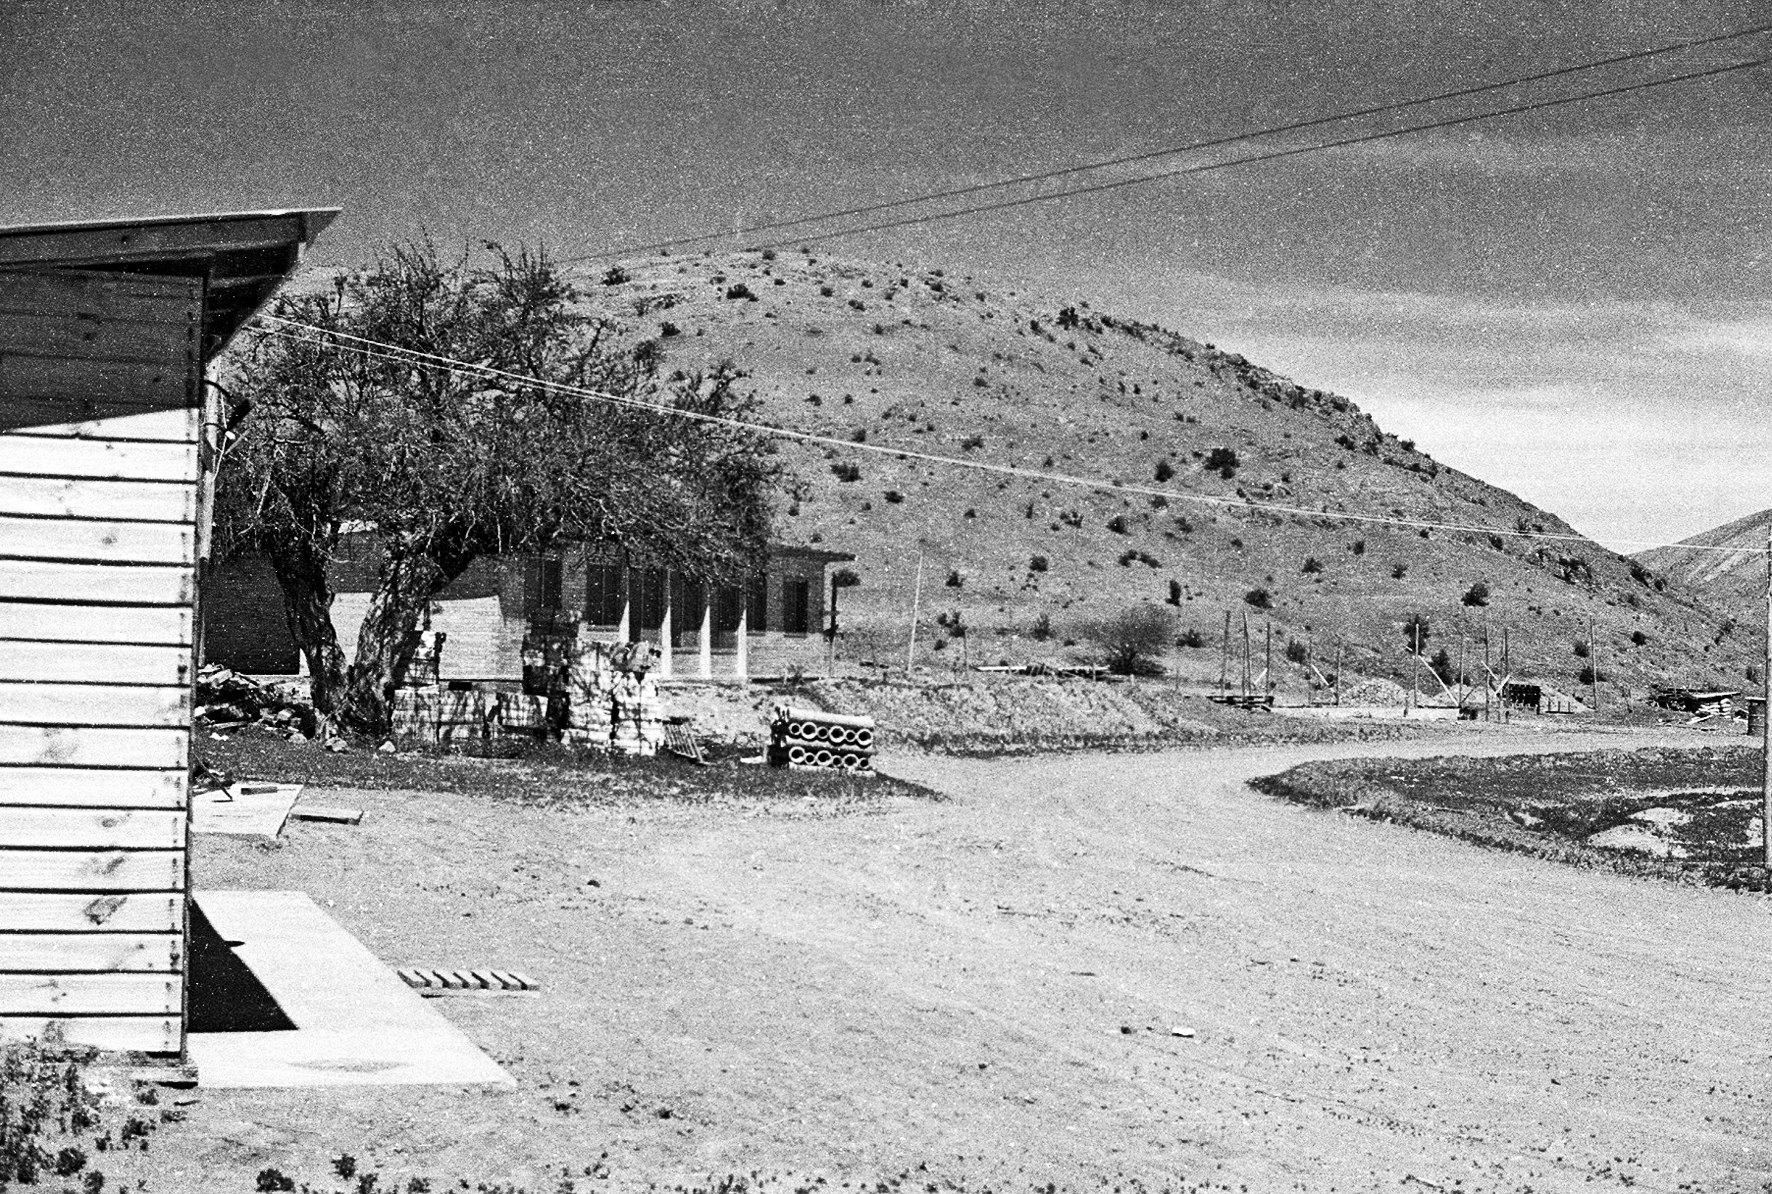

Memories from the construction of the Pelicano Camp and La Silla observatory

Photograph taken during the construction of the Pelicano Camp and La Silla observatory, which spanned from May 1965 to December 1969.

Credit: ESO